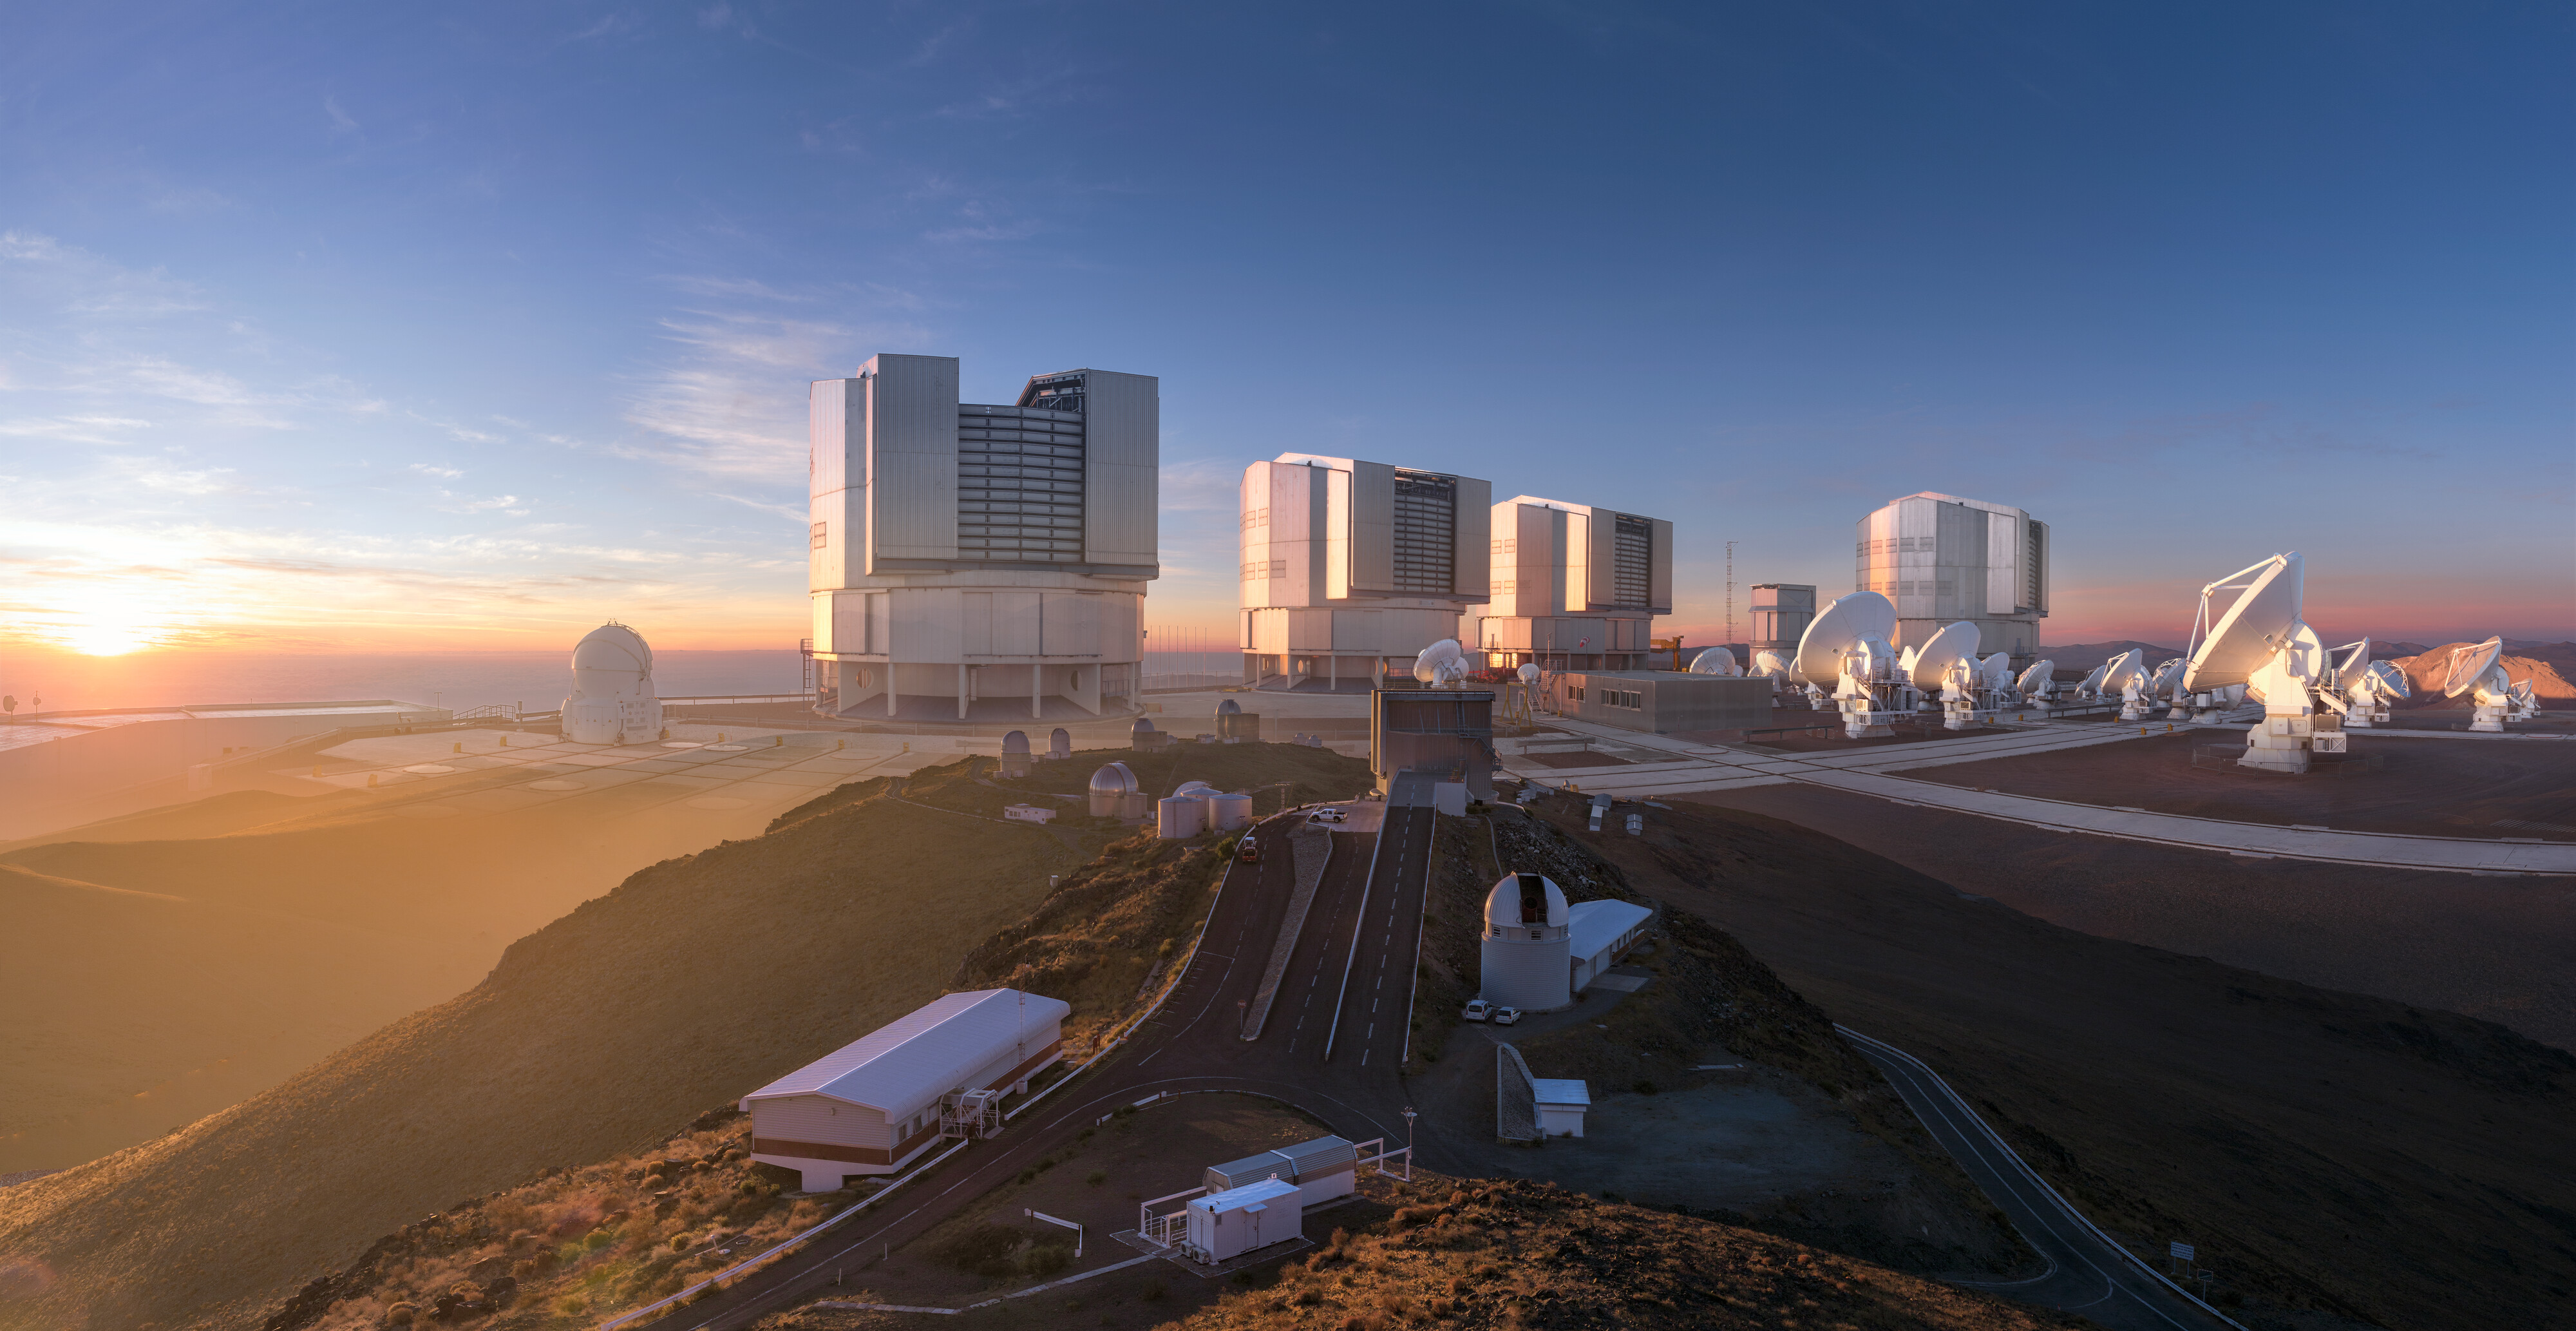

Montaje artístico de los distintos sitios de observación de ESO

Montaje artístico de los distintos sitios de observación de ESO: La Silla, Paranal y Chajnantor, lugares que se visitarán virtualmente durante los tours para escolares.

Credit: ESO/M. Kornmesser